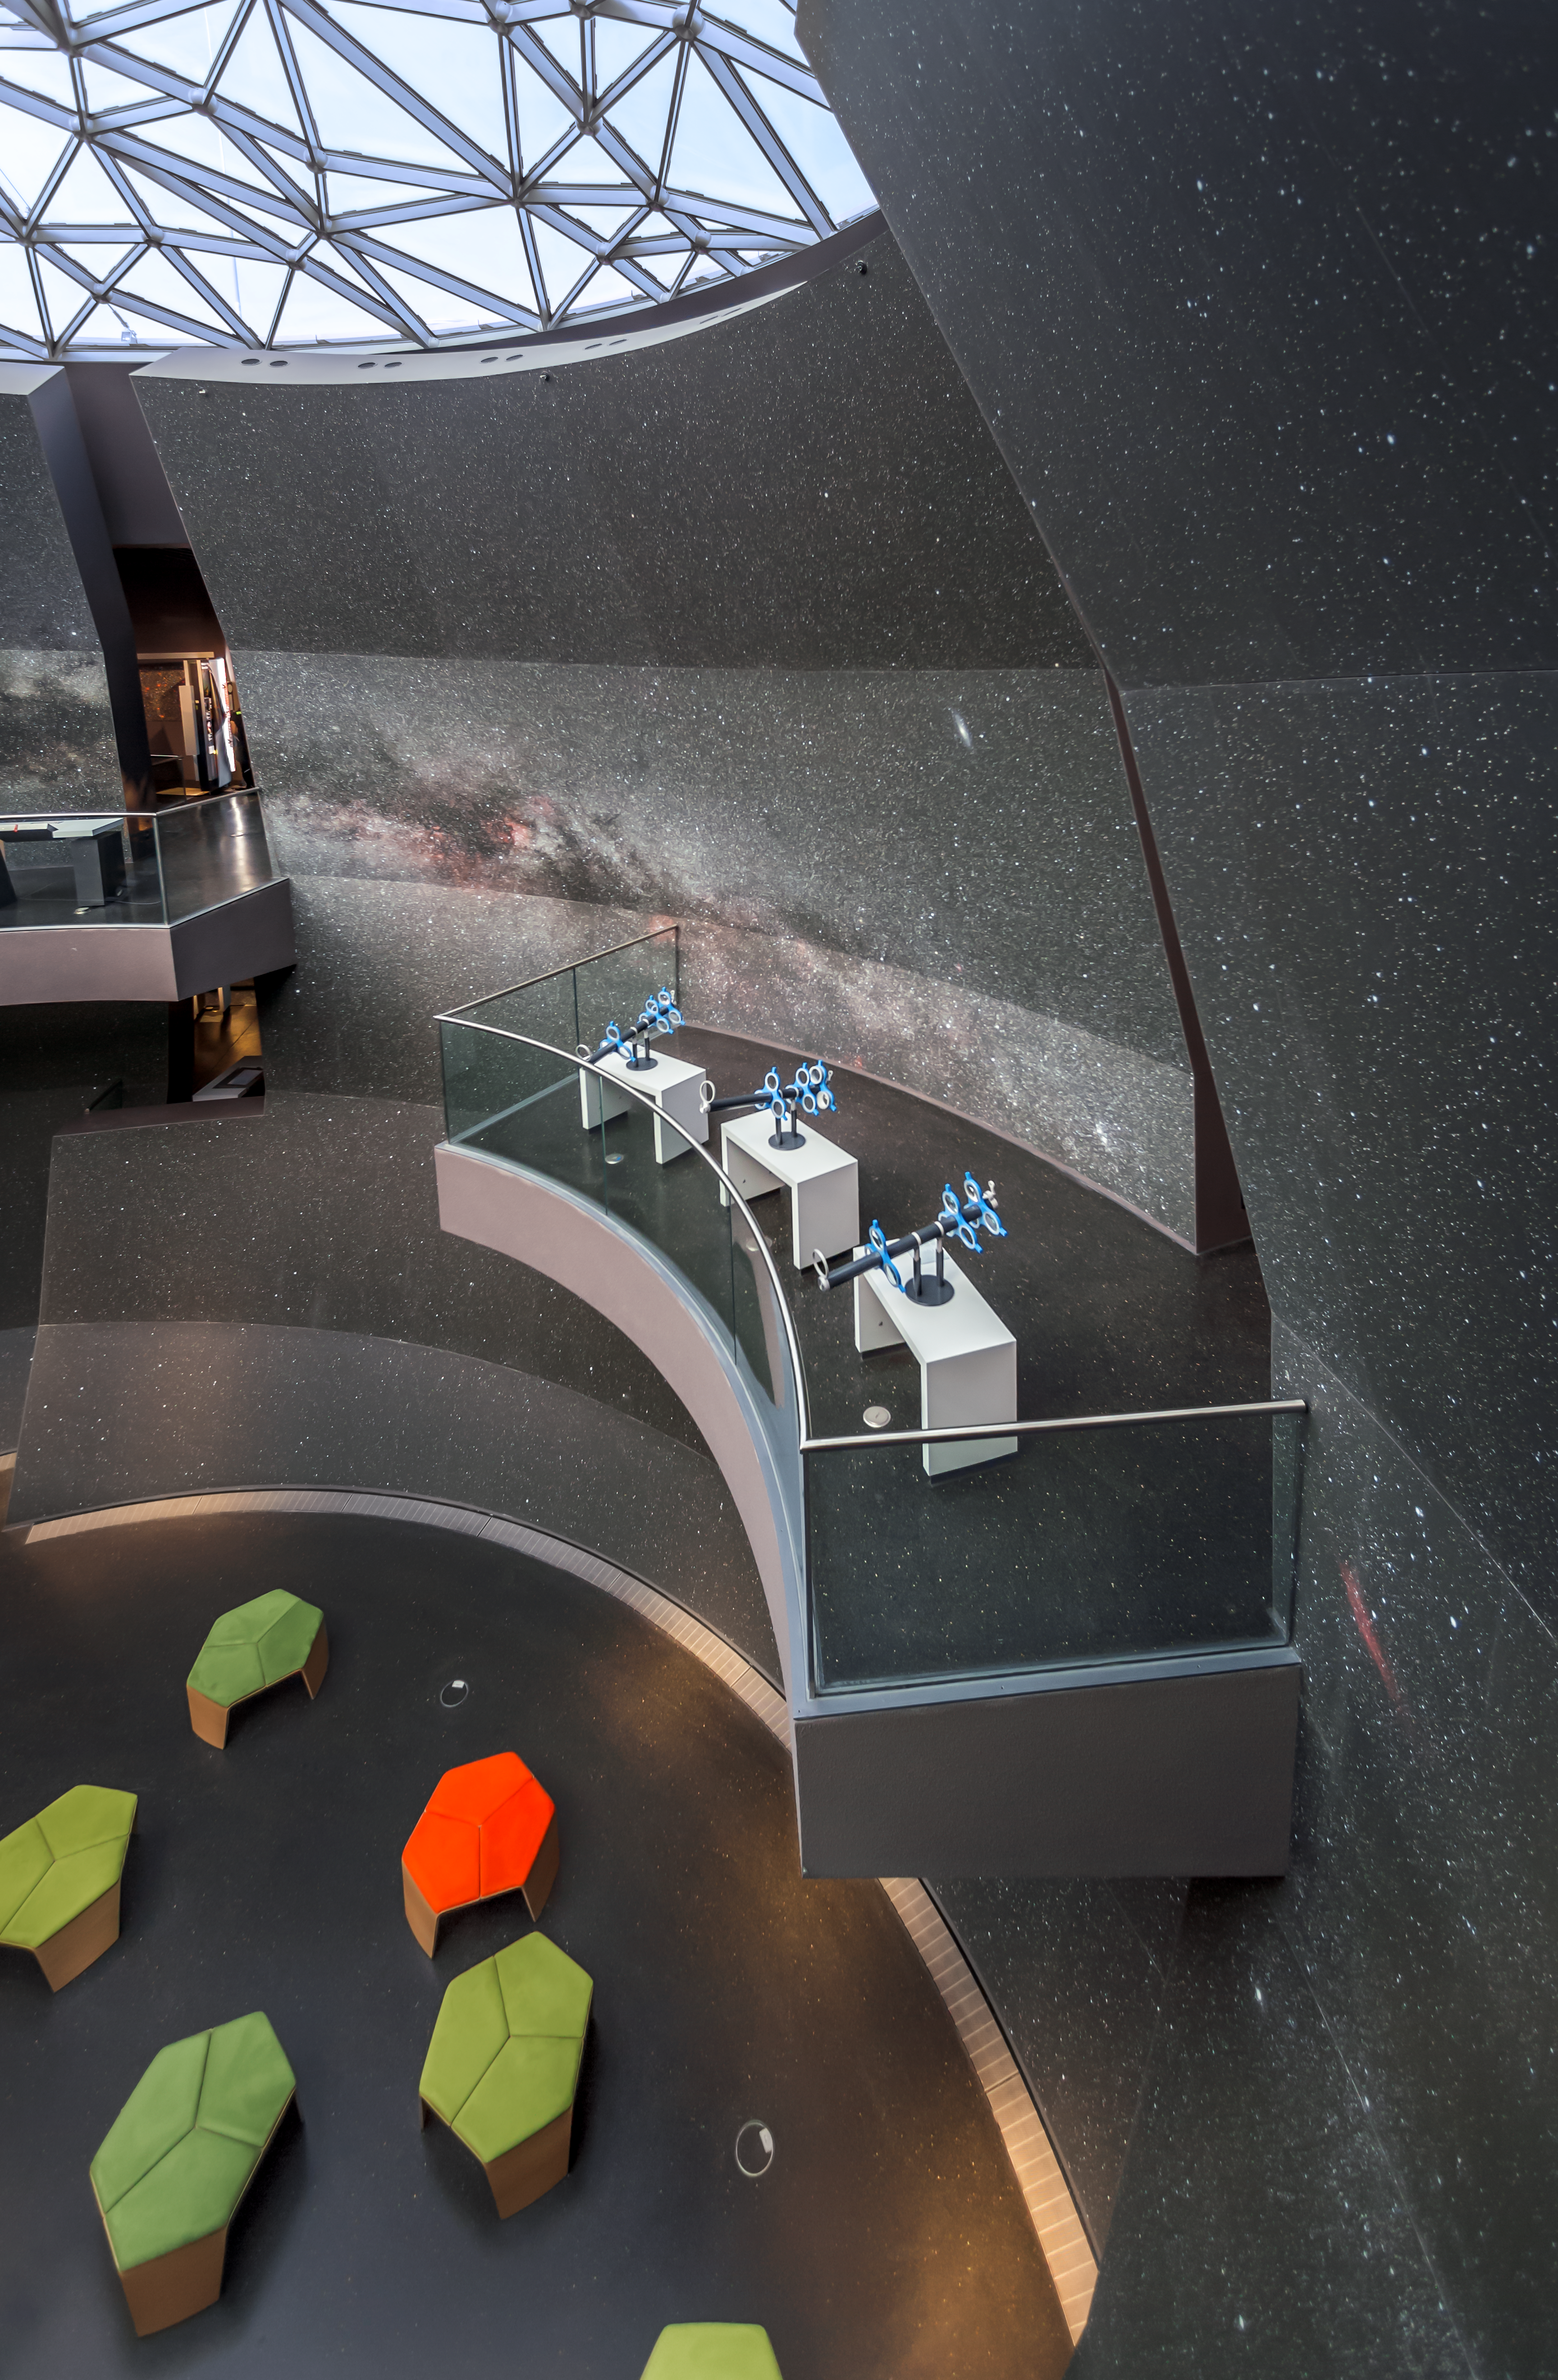

Learn about lenses

A hands-on station in the exhibition The Living Universe in the ESO Supernova Planetarium & Visitor Centre allows you to learn about lenses by creating your own telescope. Rotating the lenses obtains a different magnification and view the Milky Way that covers the walls of the Void.

Credit: ESO/P. Horálek